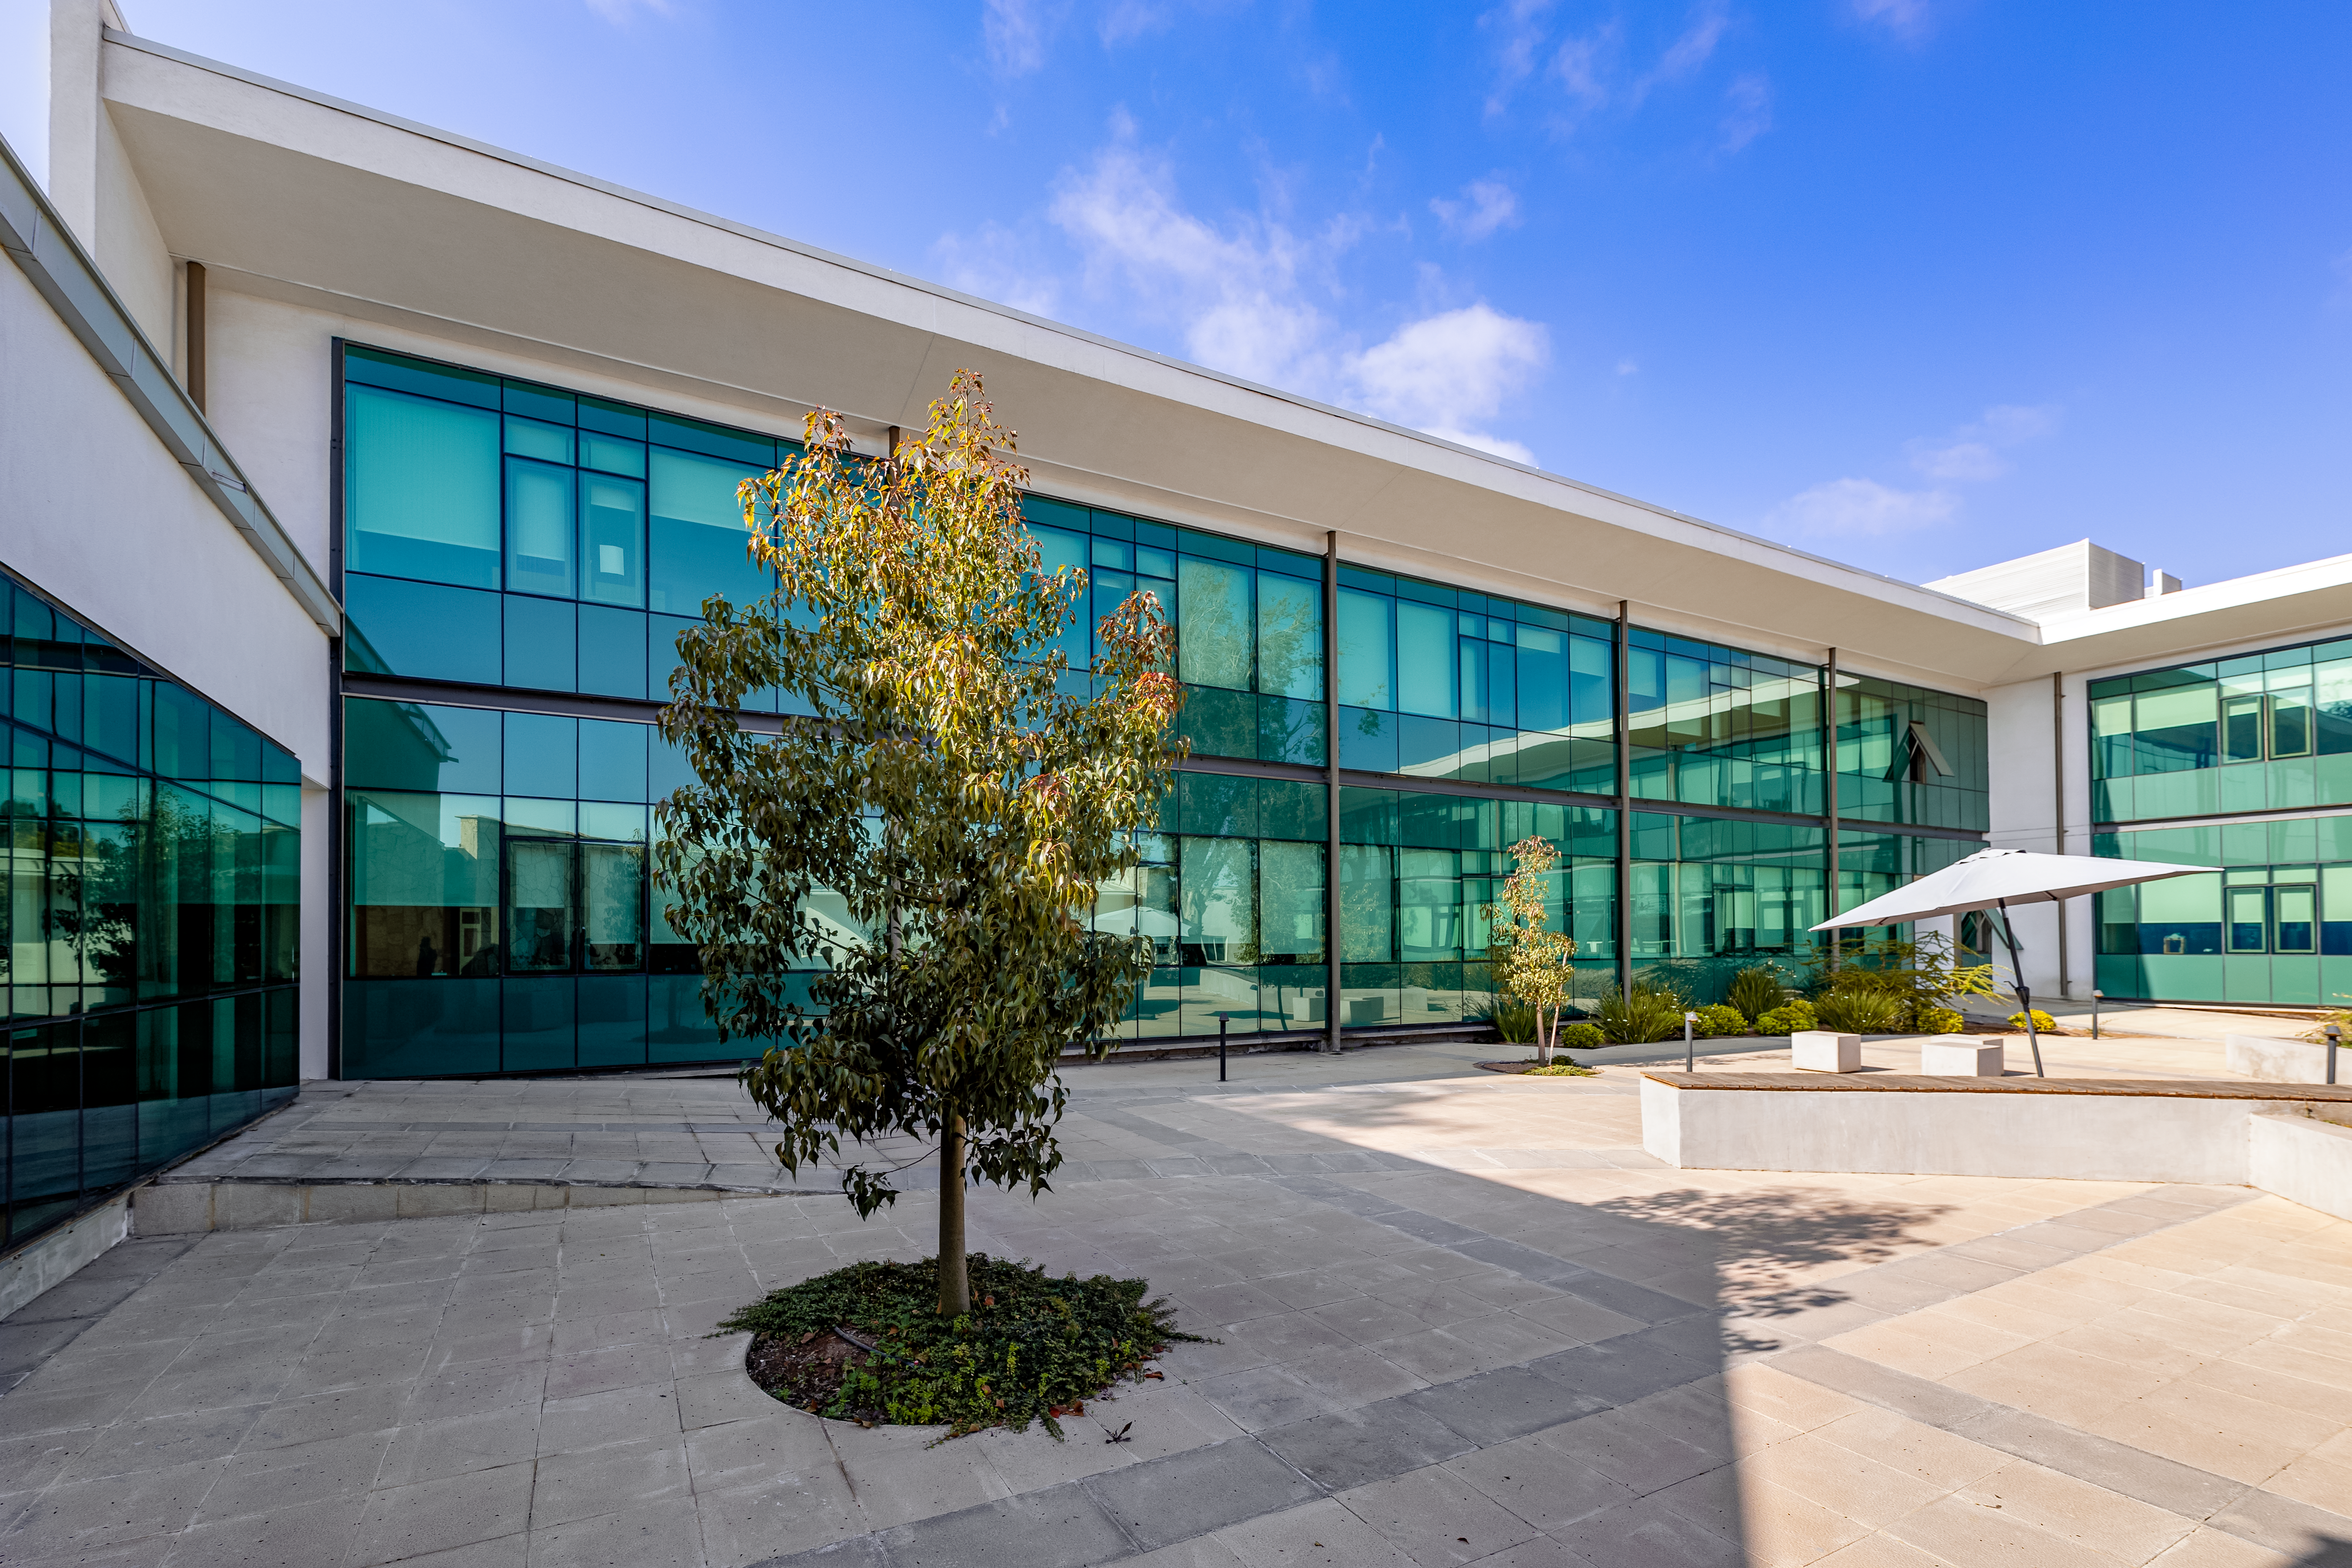

AURA Recinto Shade

A shaded view of the AURA Recinto courtyard in La Serena, Chile.

Credit: NOIRLab/NSF/AURA/T. Slovinský